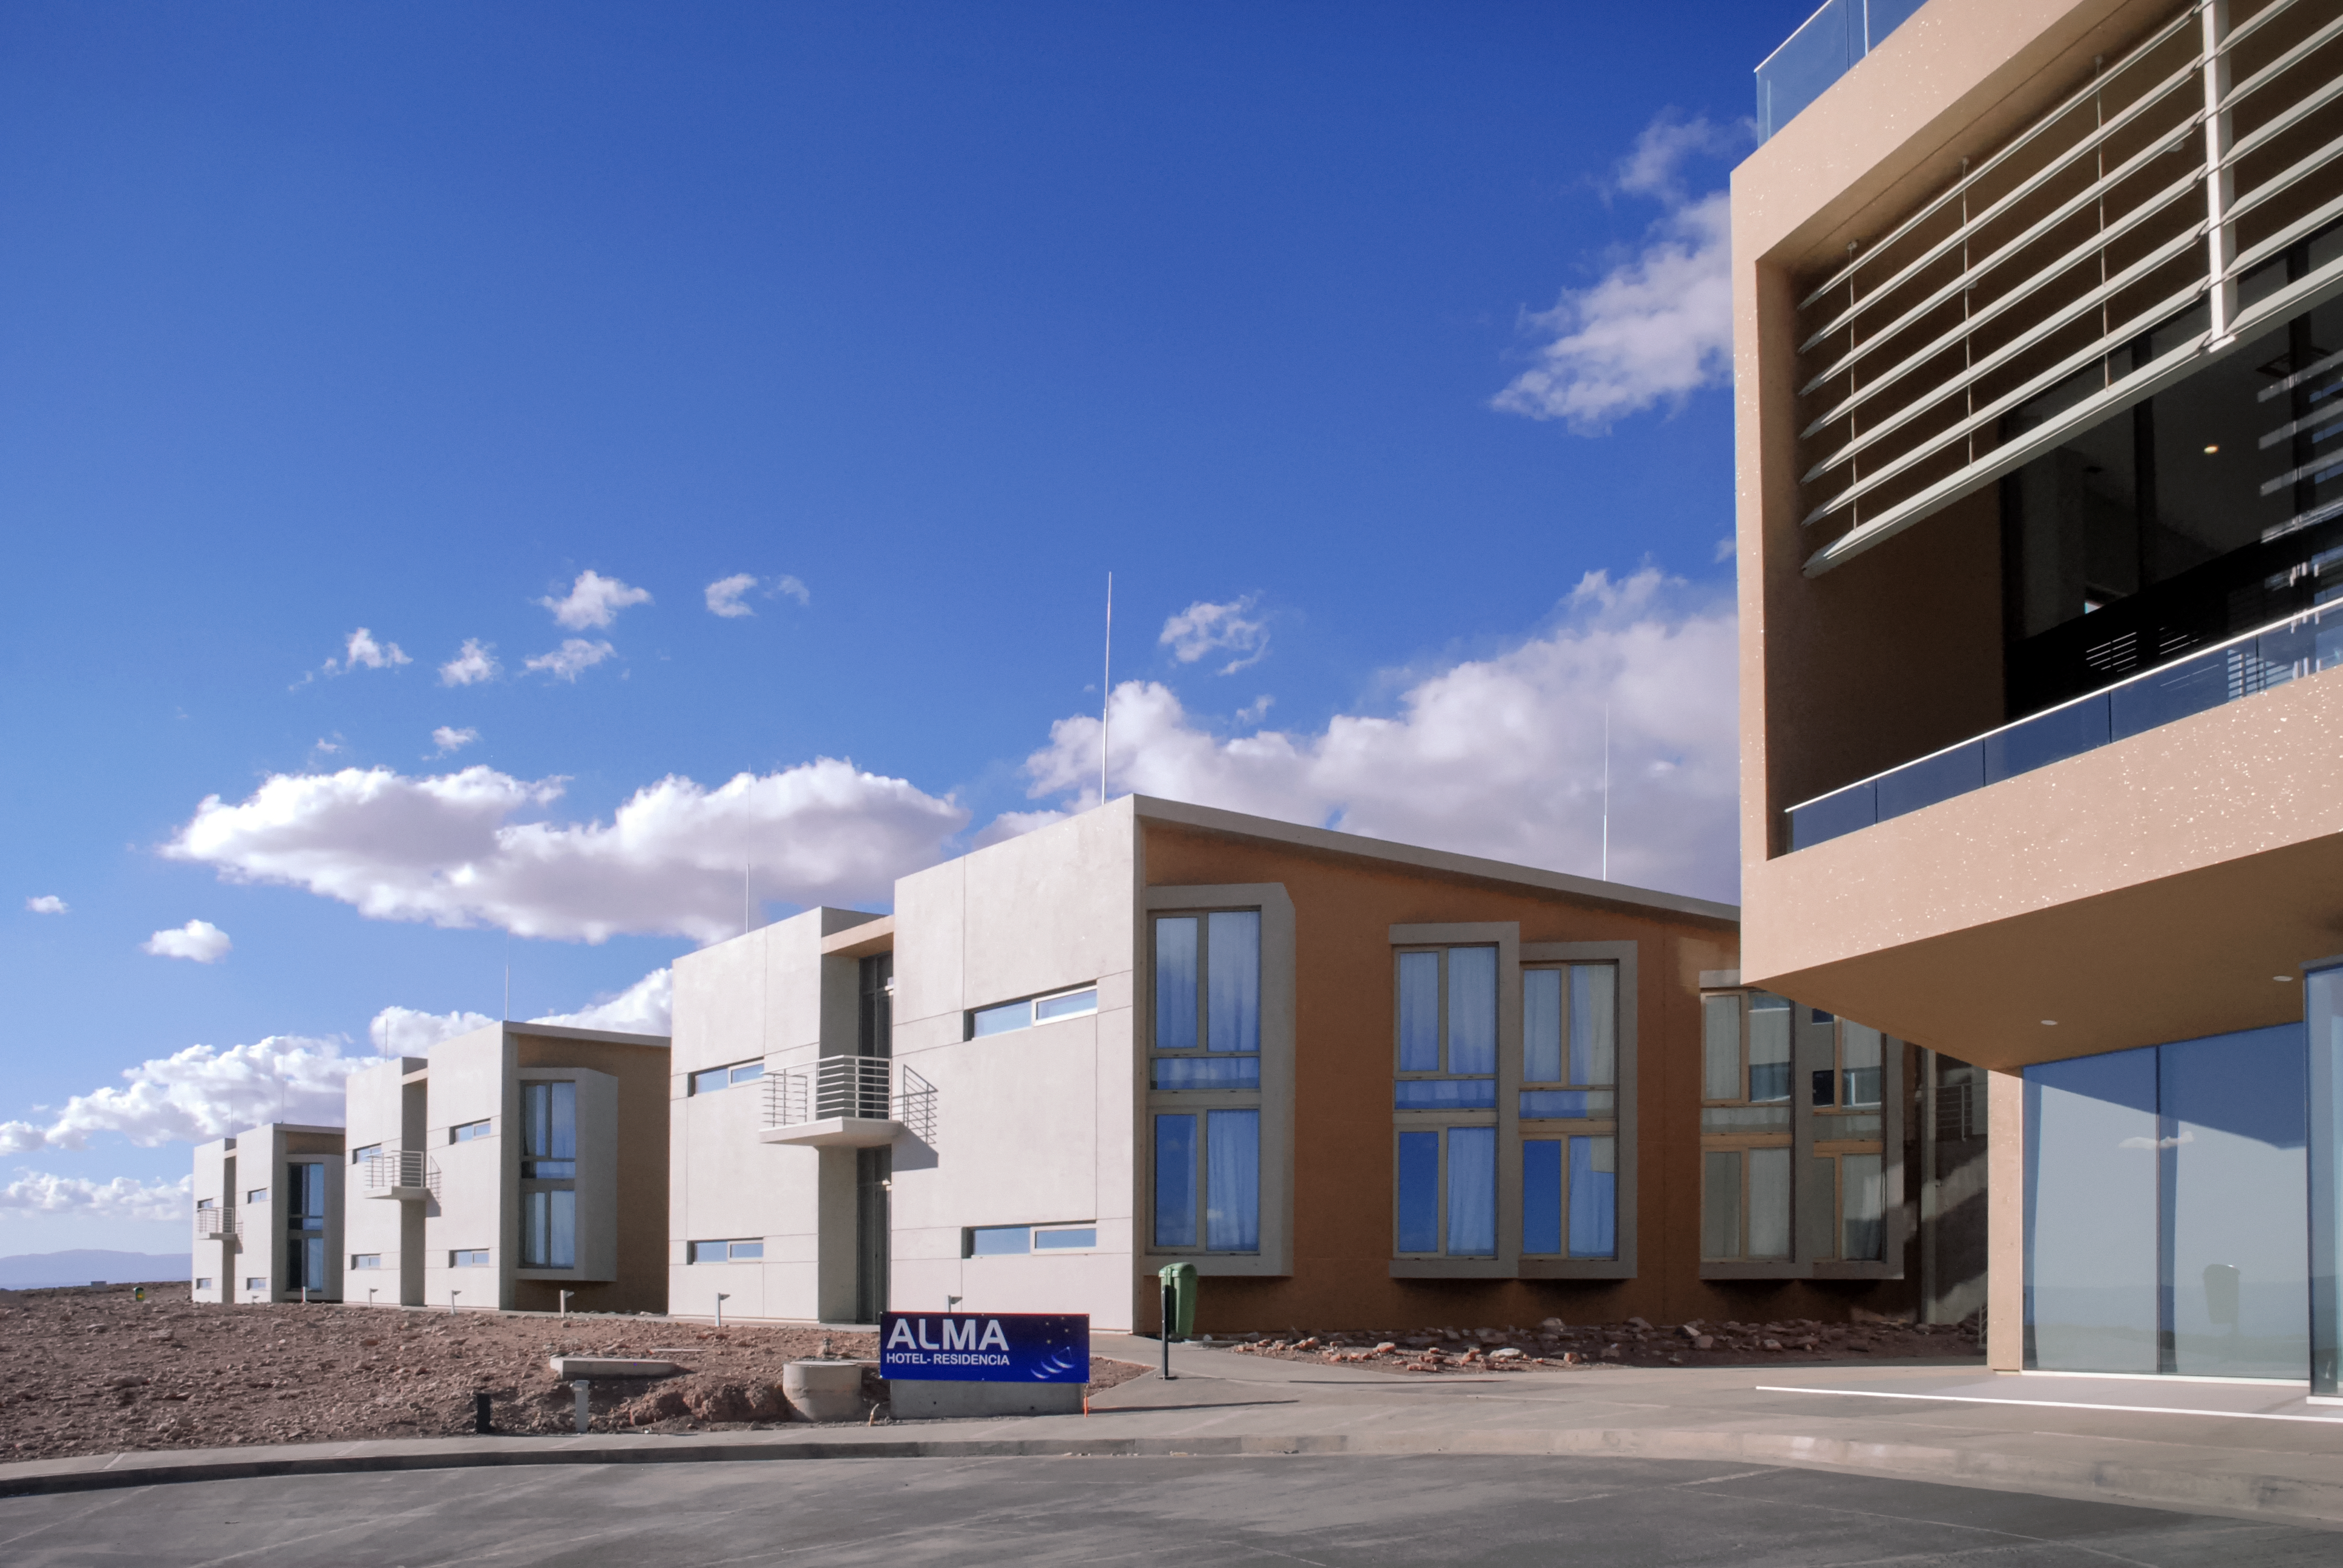

The ALMA Residencia

The ALMA Residencia at the ALMA Operations Support Facility acts as accommodation for visitors and staff. The building was handed over to the Joint ALMA Observatory in April 2017. The celebration event was attended by the ALMA Board and the directors of the three executives — ESO, NAOJ and NRAO. The architects who designed the building were also present. The ALMA Residencia is the last major construction item to be delivered to the ALMA project by ESO.

Credit: ESO/R. Warmels